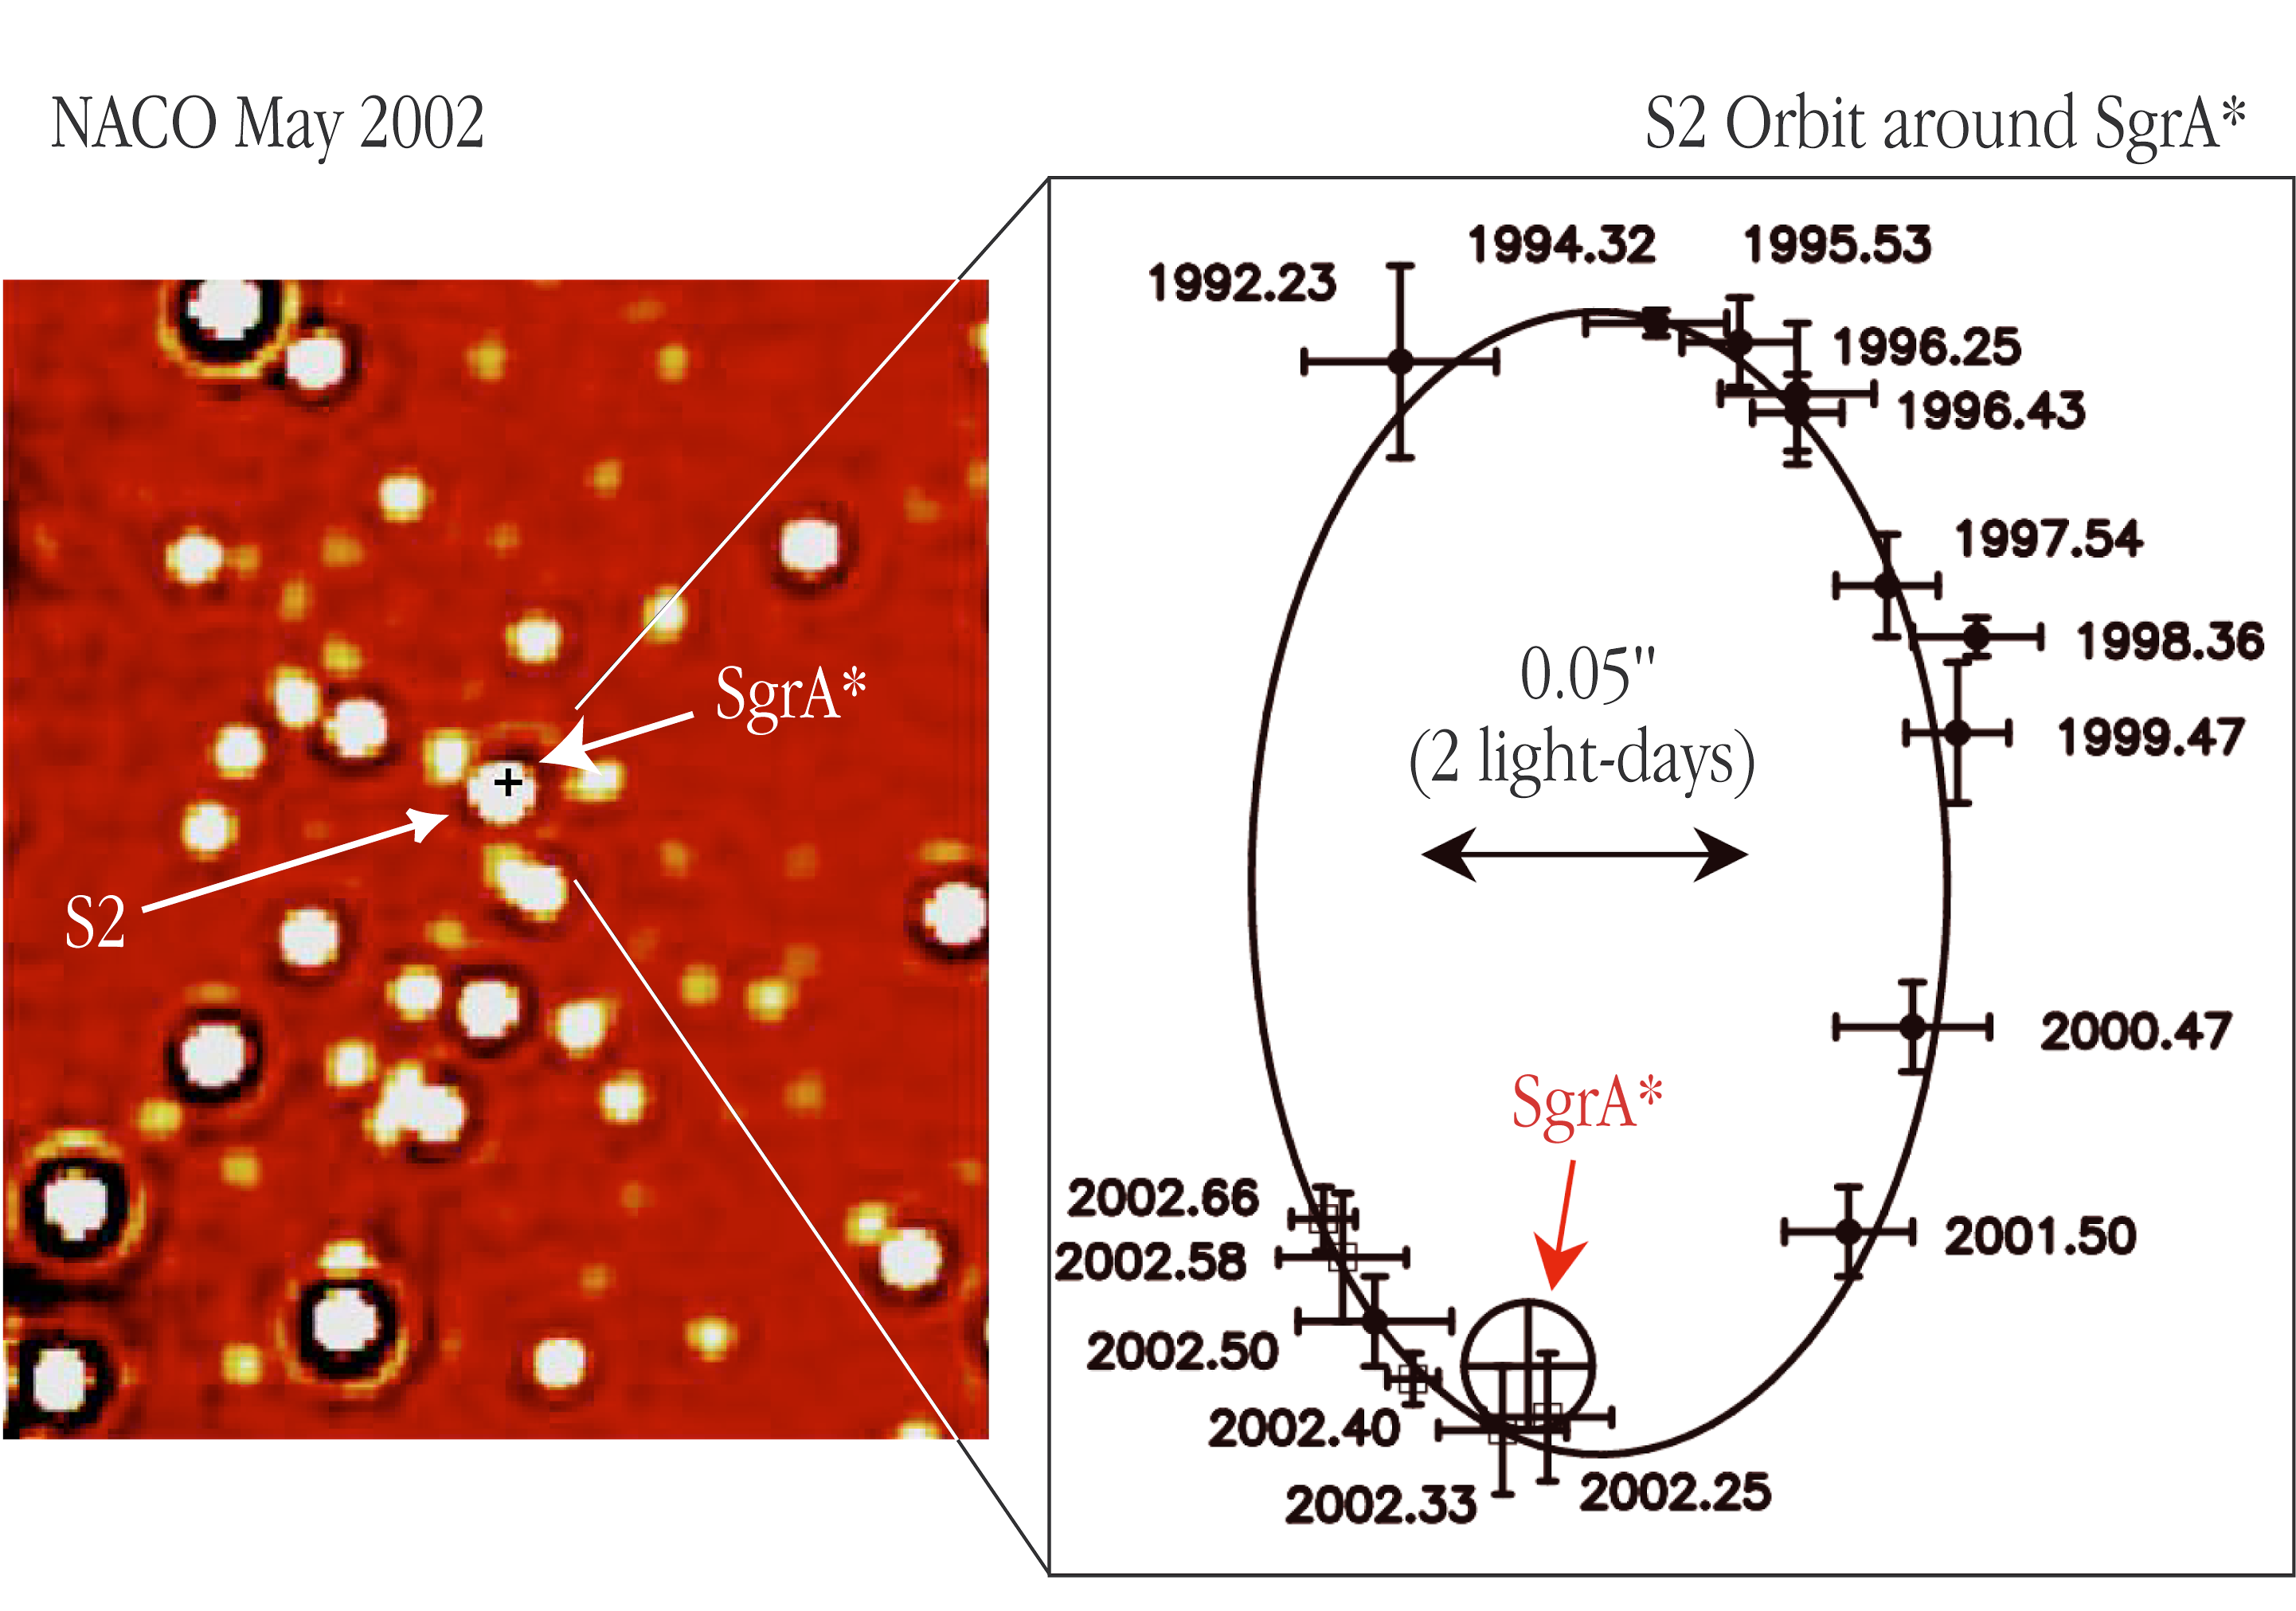

The motion of a star around the central black hole in the Milky Way

The left panel shows an infrared NACO image of a ~ 2 x 2 arcsec 2 area, centred on the position of the compact radio source "SgrA*" at the centre of the Milky Way Galaxy; it is marked by a small cross. The image was obtained in the K s -band at wavelength 2.1 µm in May 2002 and the angular resolution (image sharpness) is about 0.060 arcsec. At about the same time, the star designated "S2" came within 0.015 arcsec of the radio source. At the distance of the Milky Way Center, 1 arcsec on the sky corresponds to 46 light-days; the bar is 20 light-days long (0.44 arcsec). The right panel displays the orbit of S2 as observed between 1992 and 2002, relative to SgrA* (marked with a circle). The positions of S2 at the different epochs are indicated by crosses with the dates (expressed in fractions of the year) shown at each point. The size of the crosses indicates the measurement errors. The solid curve is the best-fitting elliptical orbit - one of the foci is at the position of SgrA* . The 2002 data points come from NACO observations done during the early commissioning, fine adjustement, and Science Verification phases for this instrument

Credit: ESO